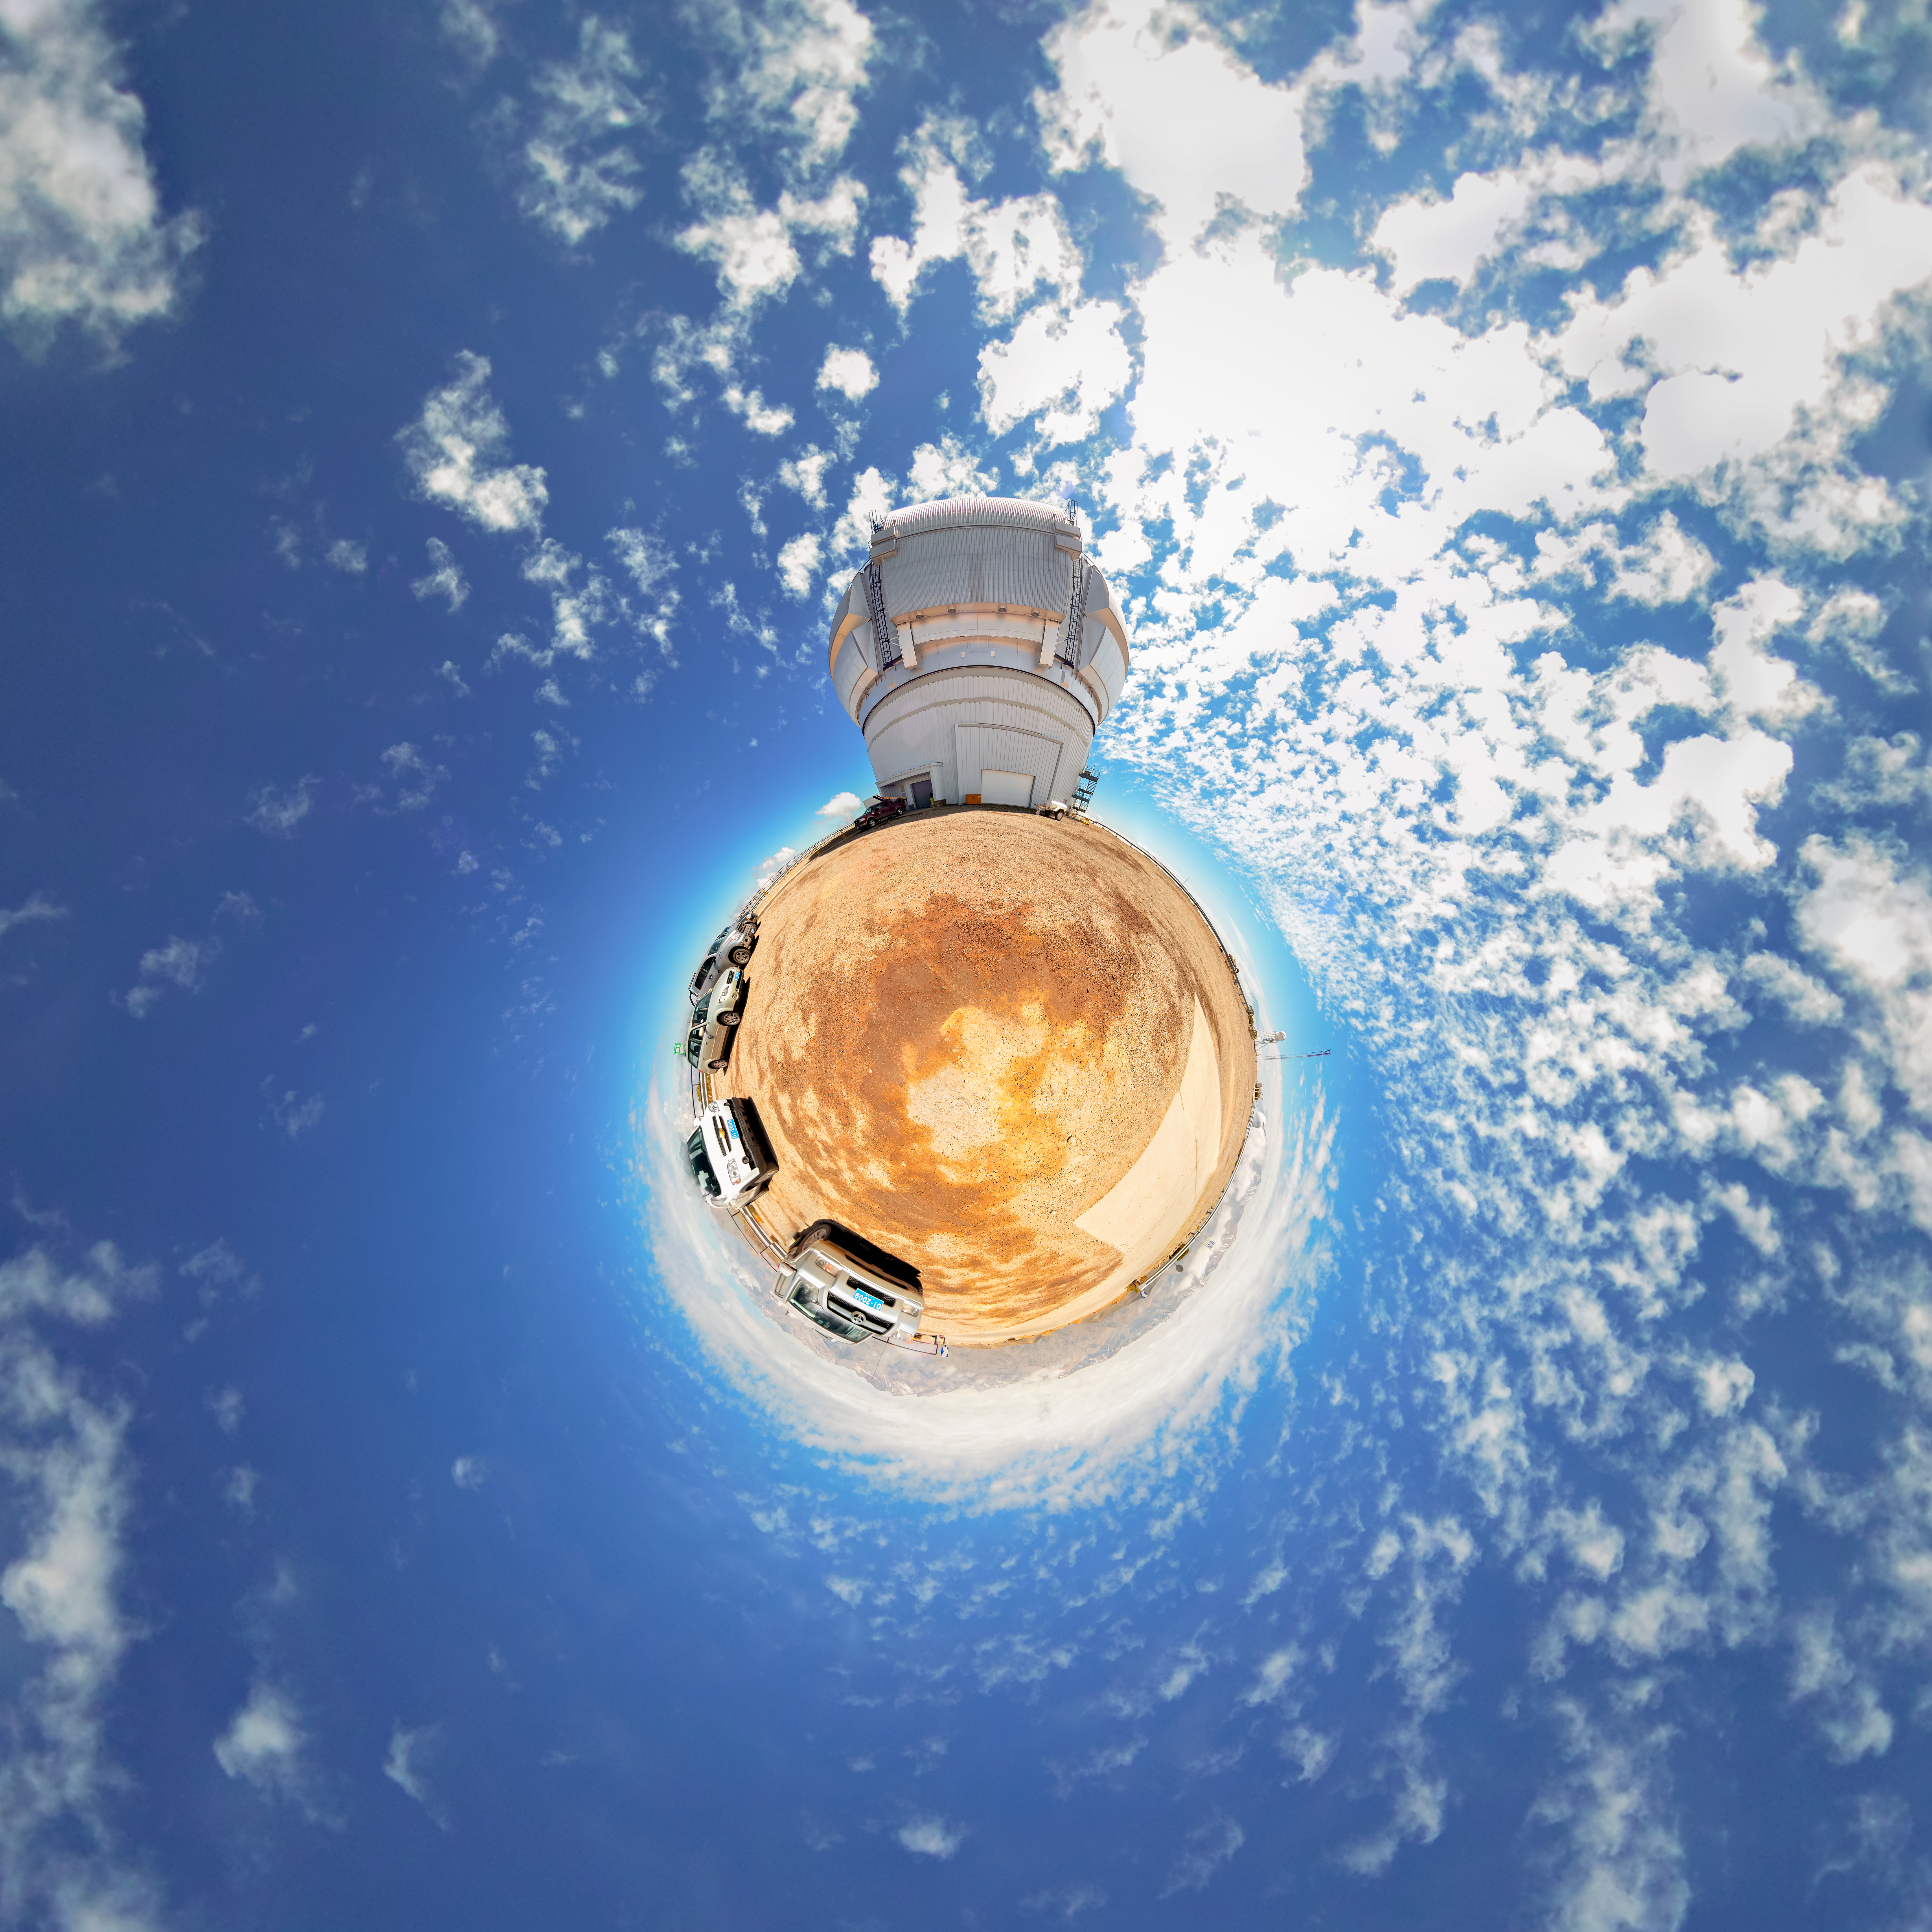

Gemini South Little Planet Panorama

A panorama of the Gemini South telescope, part of the International Gemini Observatory, a program of NSF NOIRLab.

Credit: NOIRLab/AURA/NSF/D. Munizaga